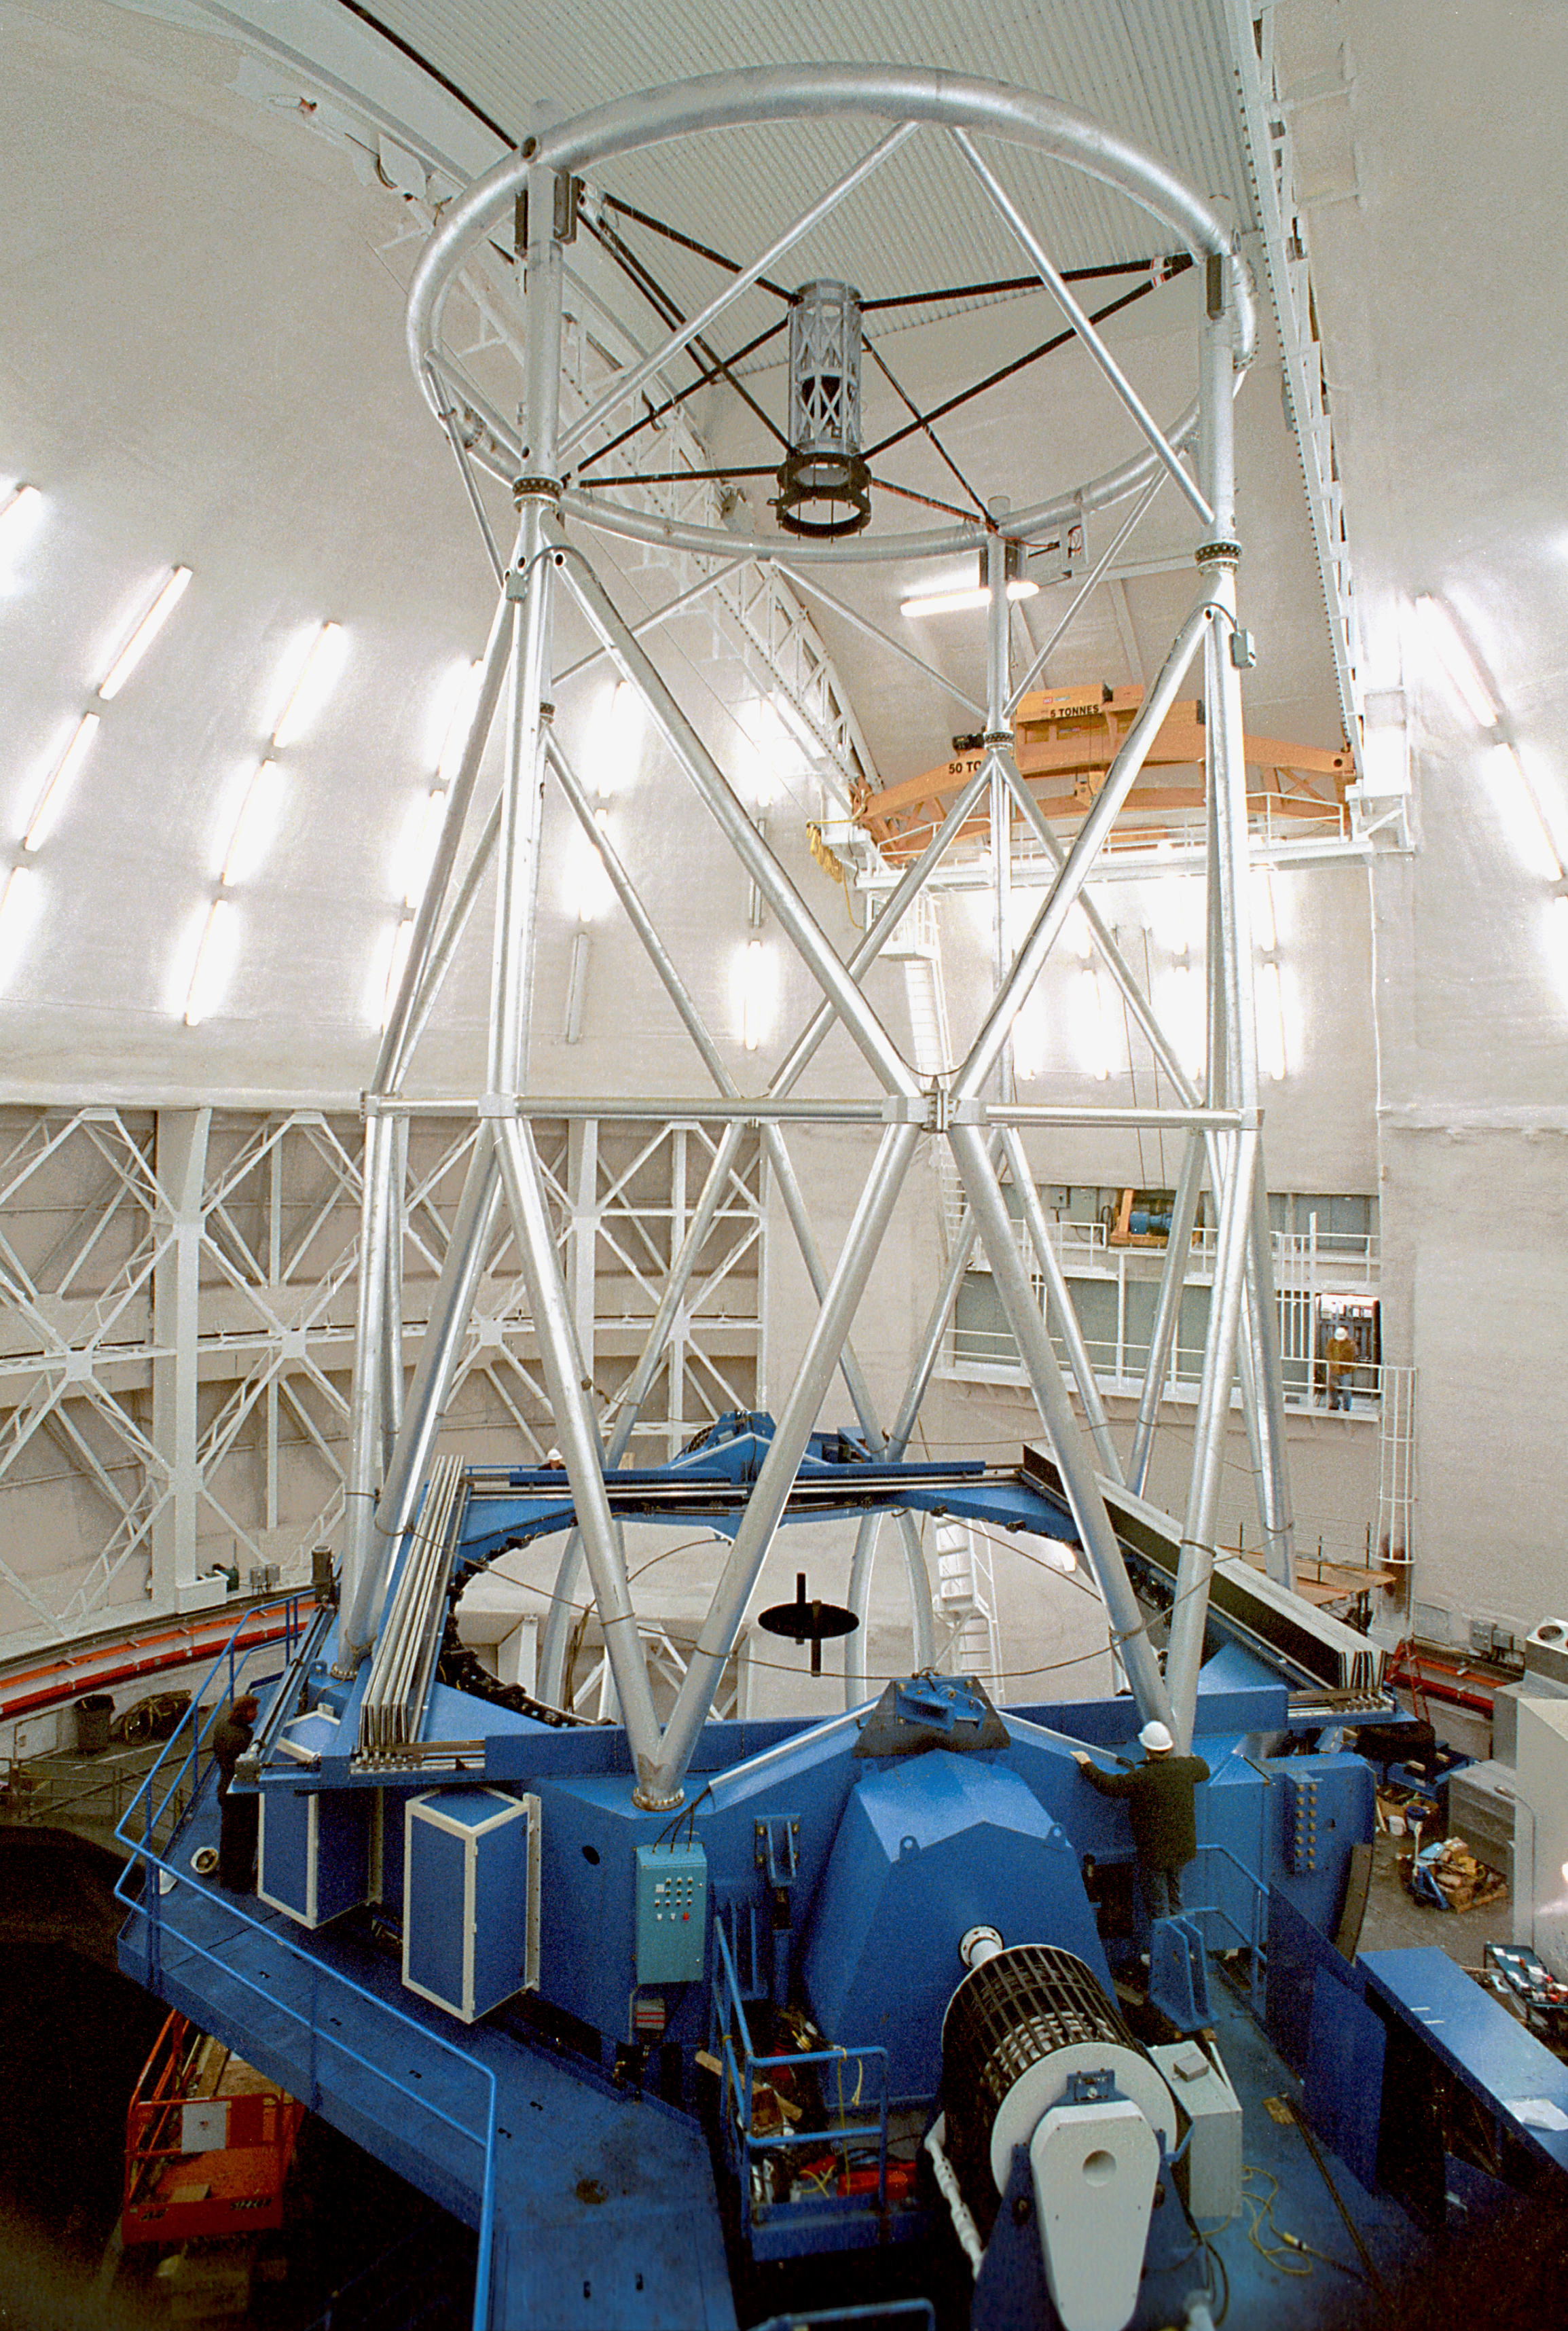

Gemini North interior

The interior of the northern Gemini 8-meter telescope on Mauna Kea, Hawaii.

Credit: NOIRLab/NSF/AURA